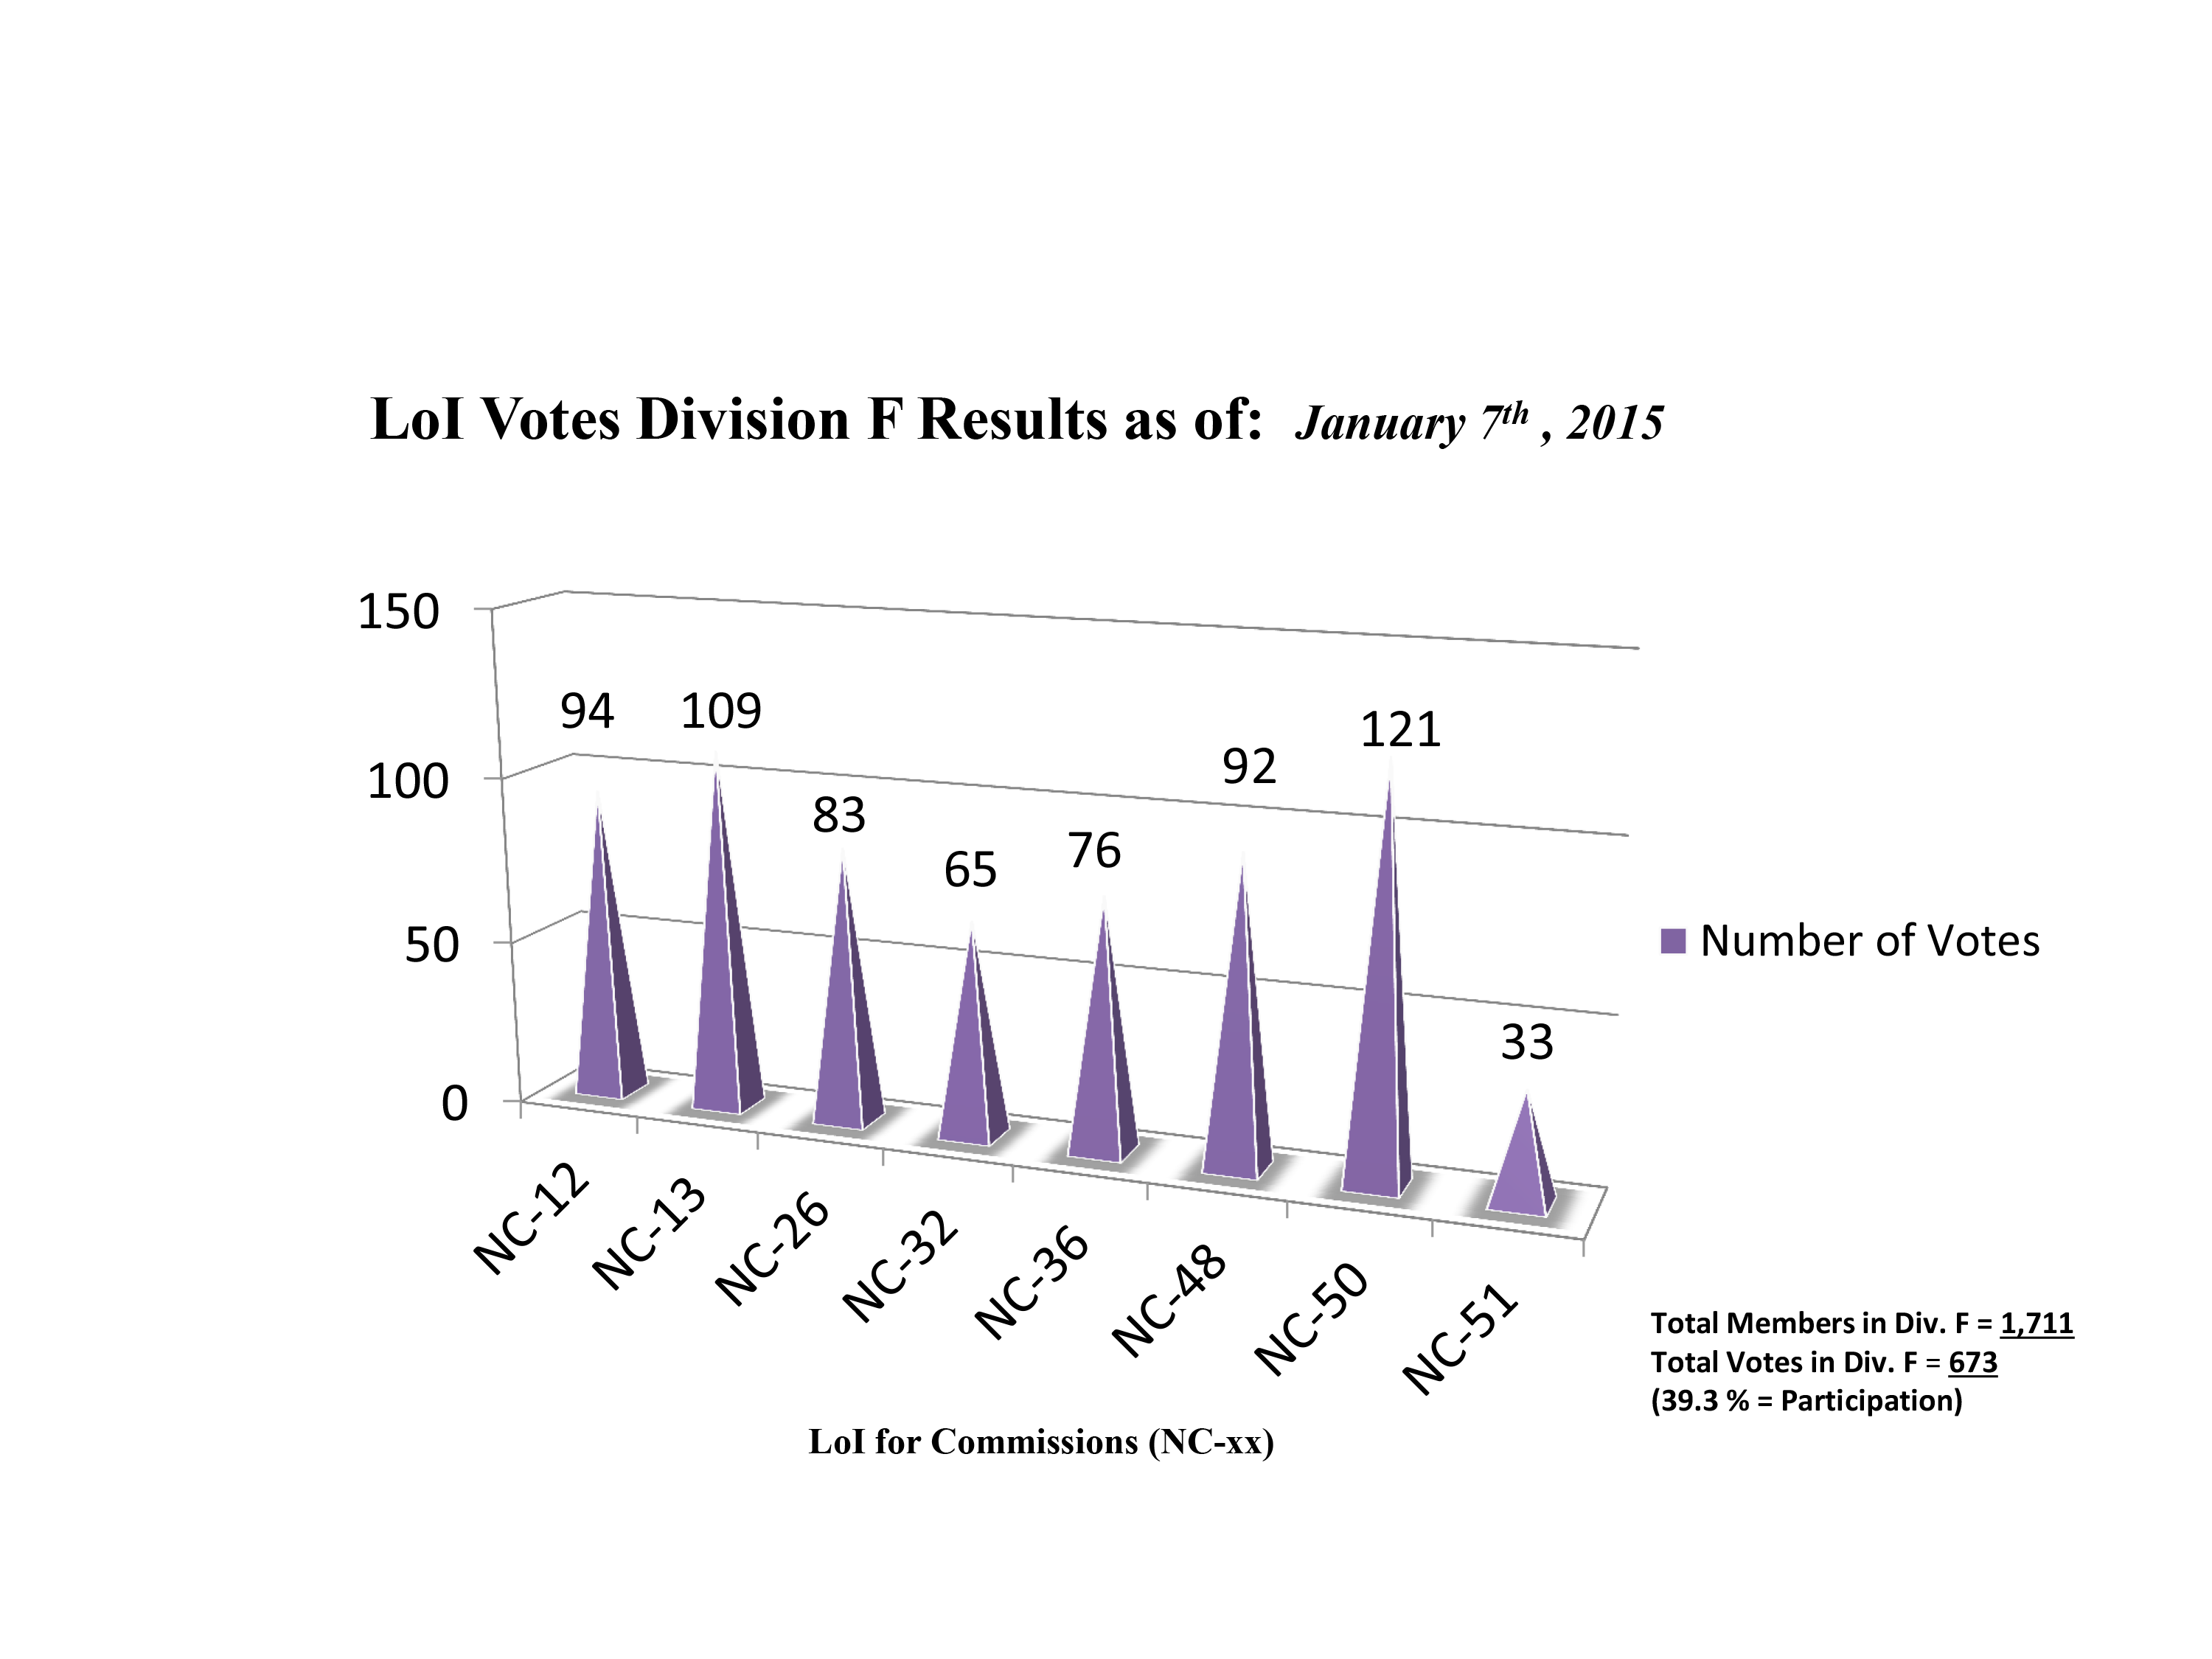

Division F Commission Reform votes (final results)

The graph presents the final results sorted by Division. Proposed Commissions may appear in more than one Division, if the proposers have requested the Cross-Division status. Only the Primary Division has been taken into account for the Inter-Division status.

Division F: Planetary Systems & Bioastronomy
NC-12: Celestial Spectroscopy
NC-13: Astrobiology
NC-26: Solar System Ephemerides
NC-32: Meteors etc.
NC-36: Gravitational Lensing
NC-48: Small Solar System Bodies
NC-50: Planets, Exoplanets & Satellites
NC-51: Planets & Satellites

Credit: IAU